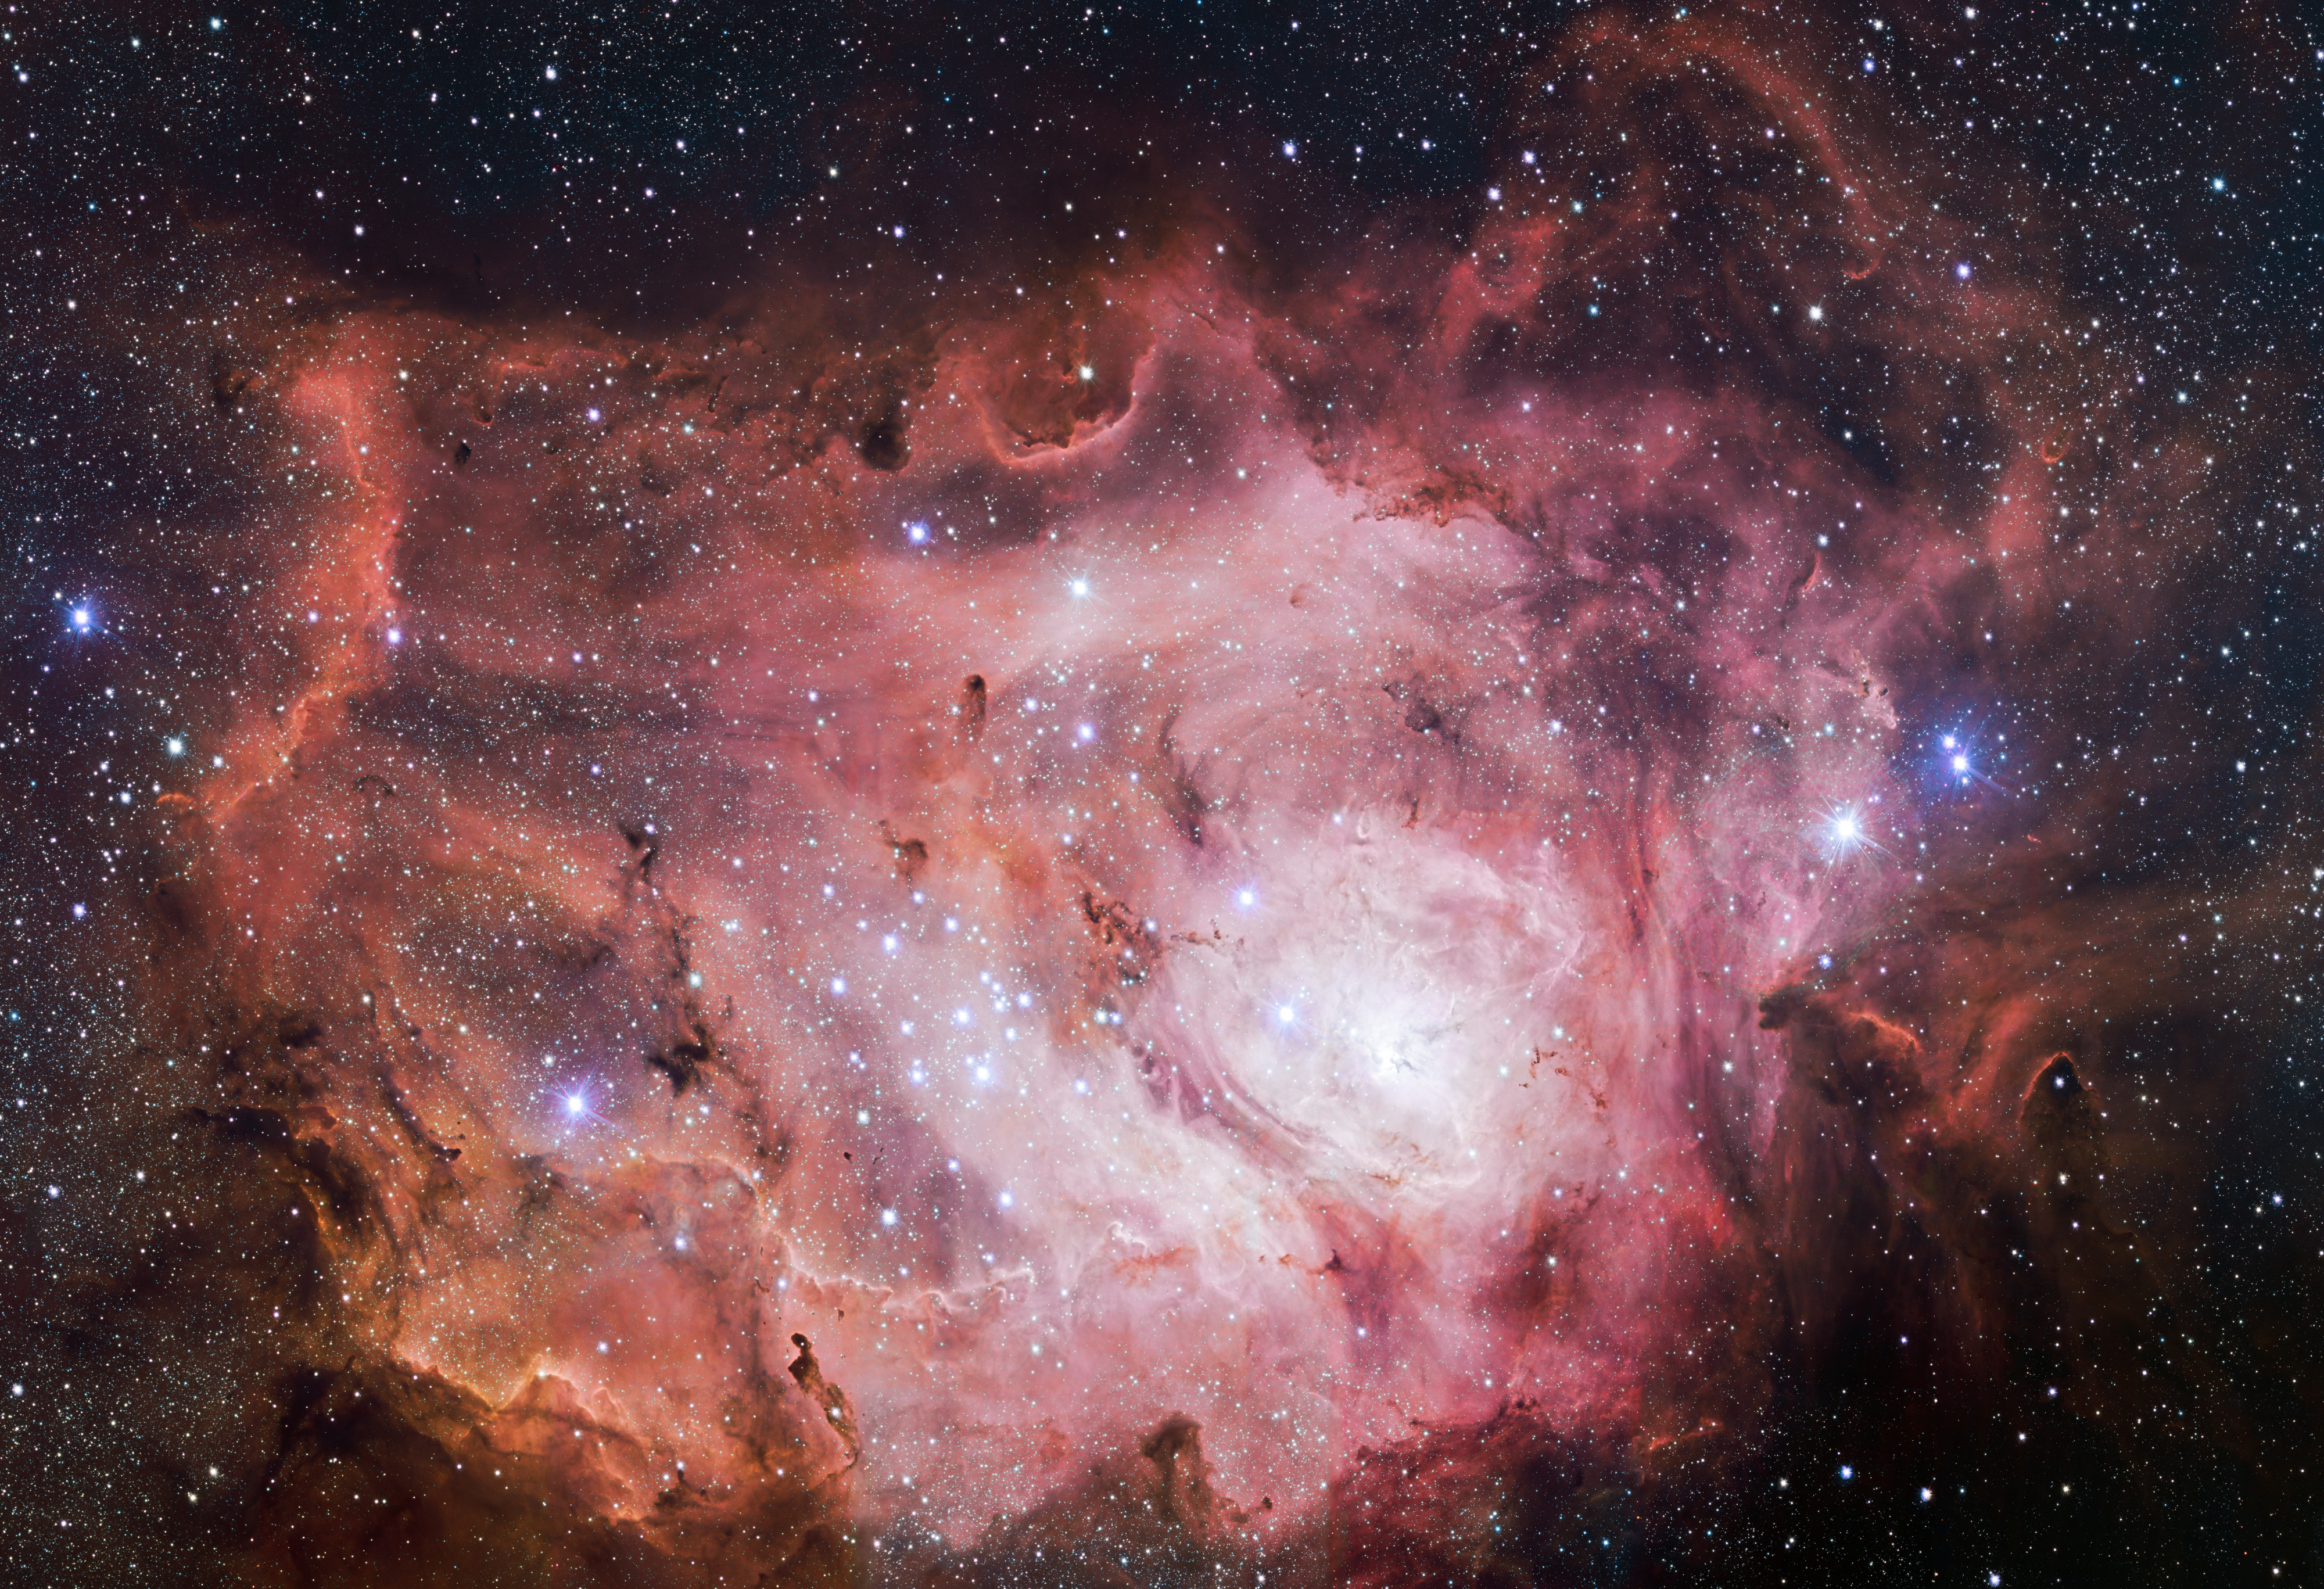

VST images the Lagoon Nebula

The VLT Survey Telescope (VST) at ESO's Paranal Observatory in Chile has captured this richly detailed new image of the Lagoon Nebula. This giant cloud of gas and dust is creating intensely bright young stars, and is home to young stellar clusters. This image is a tiny part of just one of eleven public surveys of the sky now in progress using ESO telescopes. Together these are providing a vast legacy of publicly available data for the global astronomical community.

Credit: ESO/VPHAS+ team